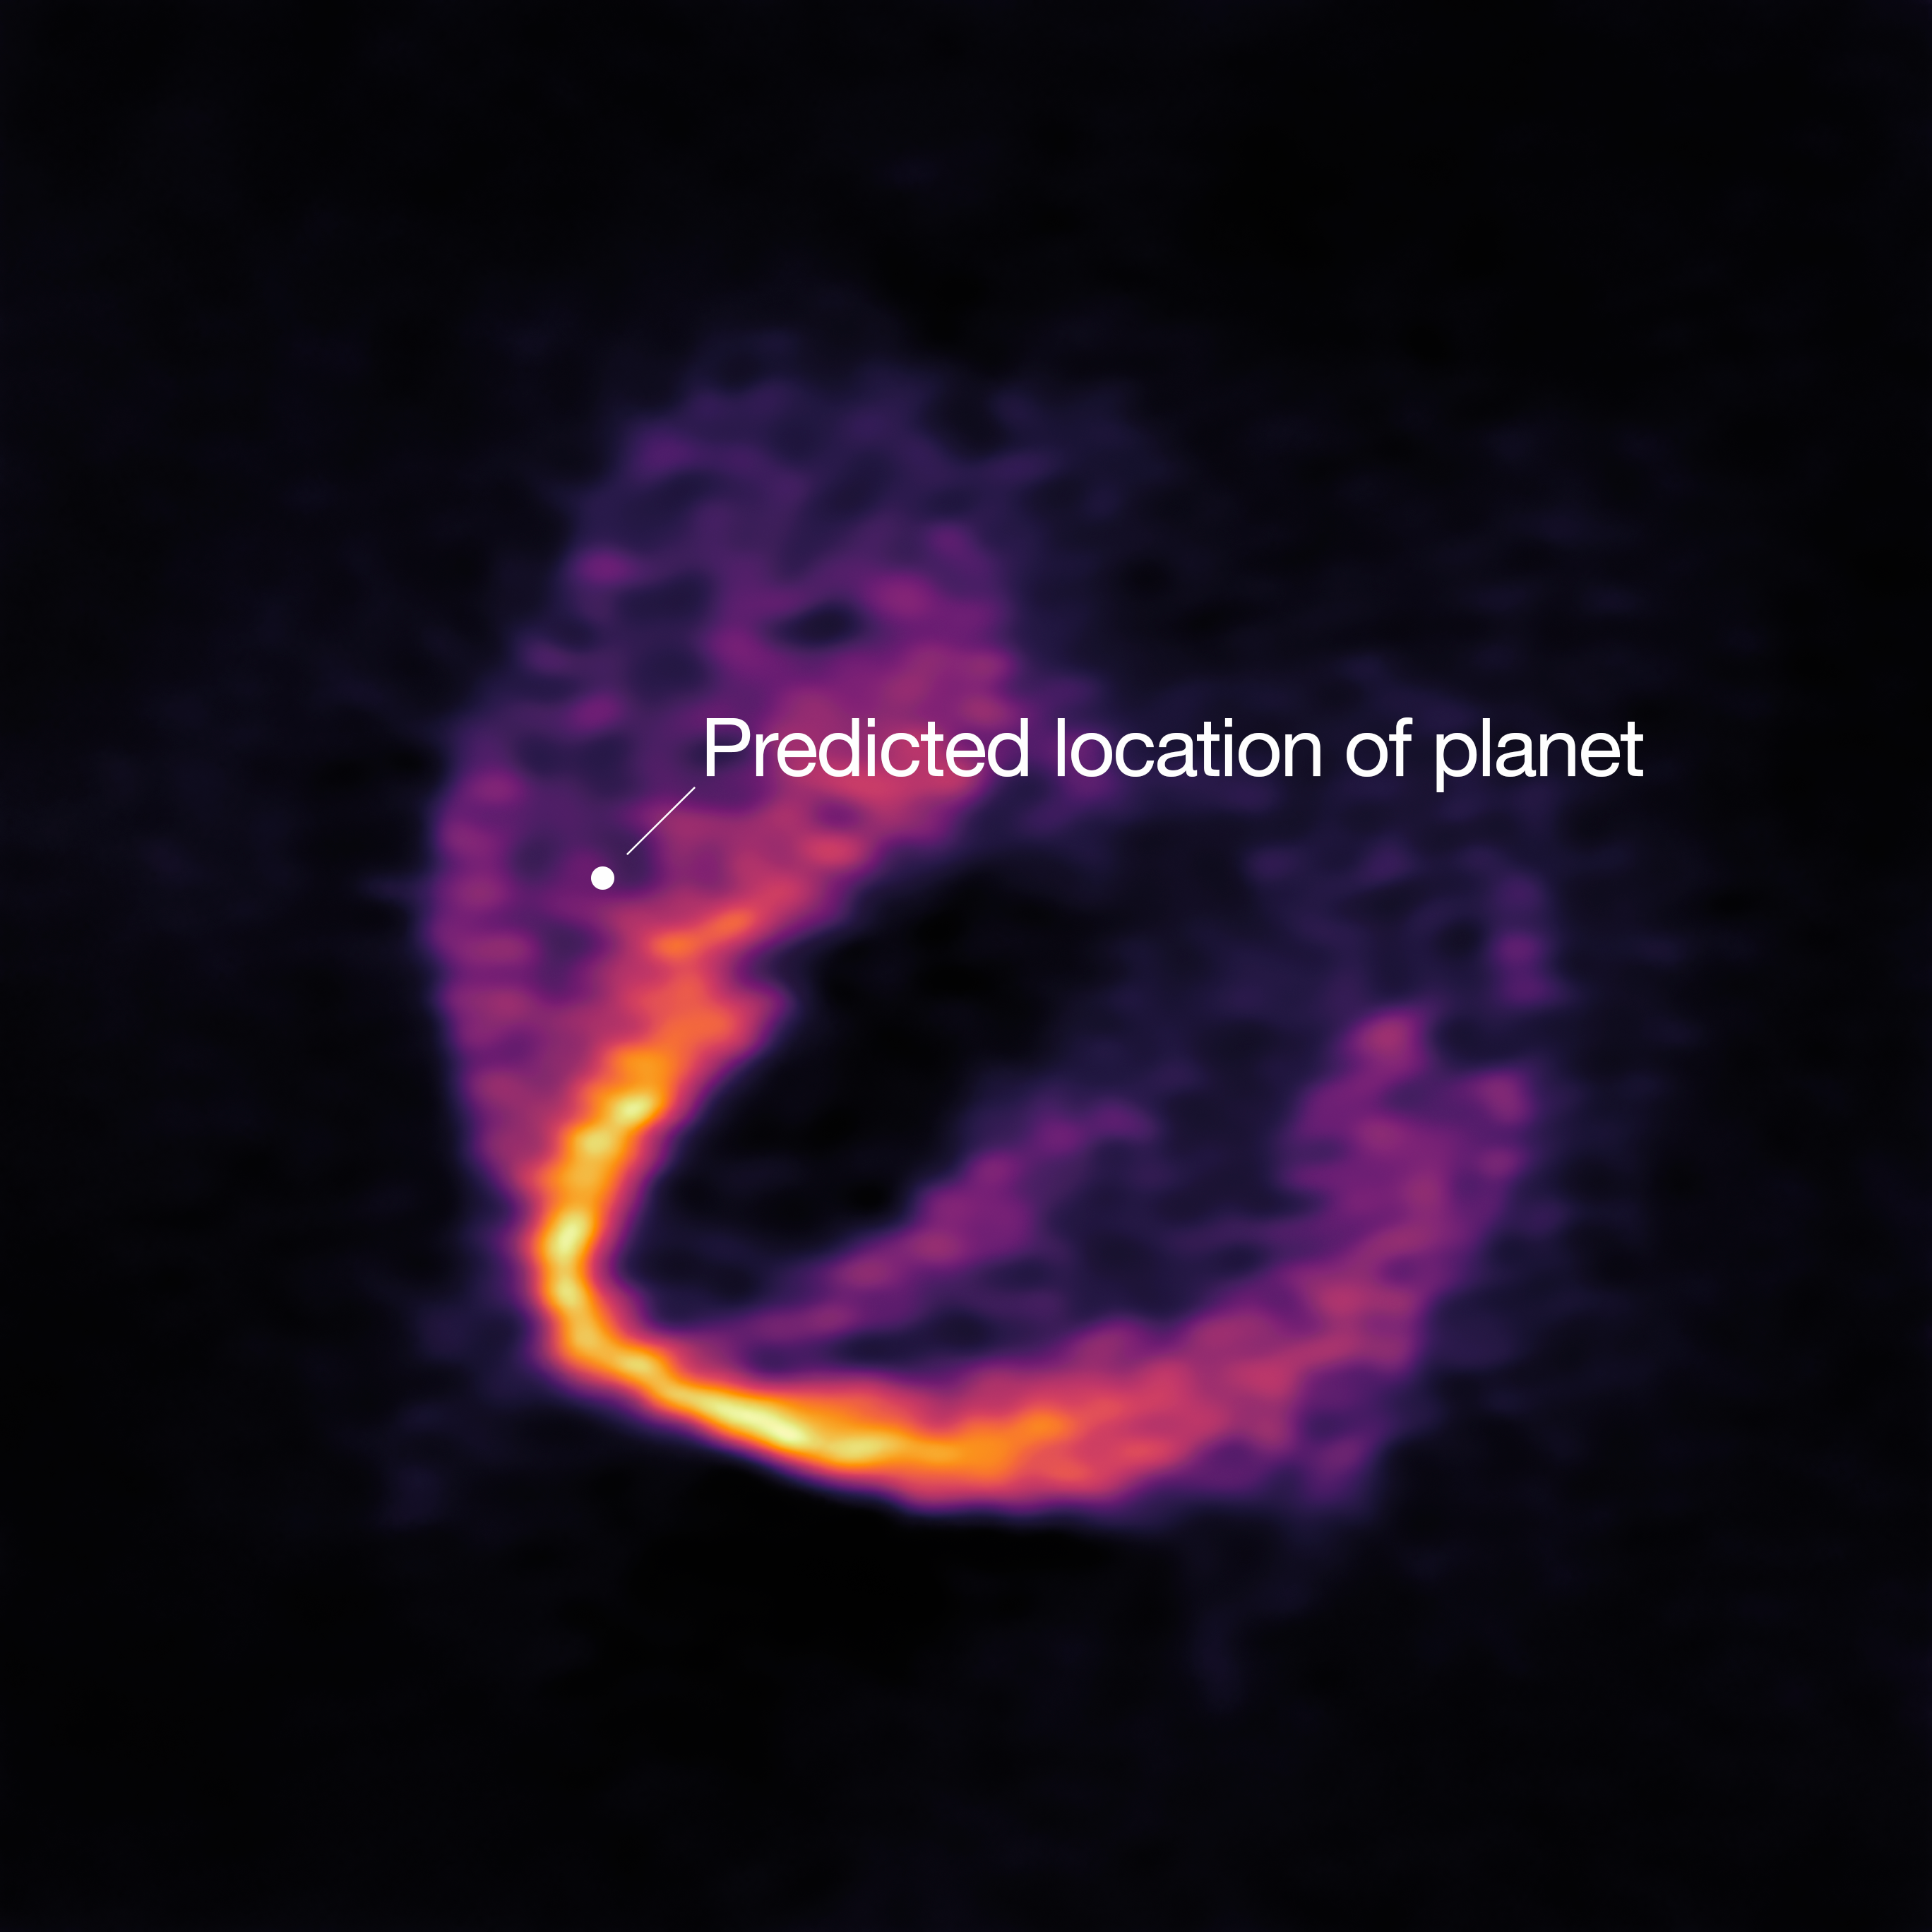

ALMA Discovers Trio of Infant Planets

ALMA has uncovered convincing evidence that three young planets are in orbit around the infant star HD 163296. Using a novel planet-finding technique, astronomers have identified three discrete disturbances in the young star’s gas-filled disc: the strongest evidence yet that newly formed planets are in orbit there. These are considered the first planets discovered with ALMA.

This image shows part of the ALMA data set at one wavelength and reveals a clear “kink” in the material, which indicates unambiguously the presence of one of the planets. The annotation shows the predicted position of the planet in question.

Credit: ESO, ALMA (ESO/NAOJ/NRAO); Pinte et al.